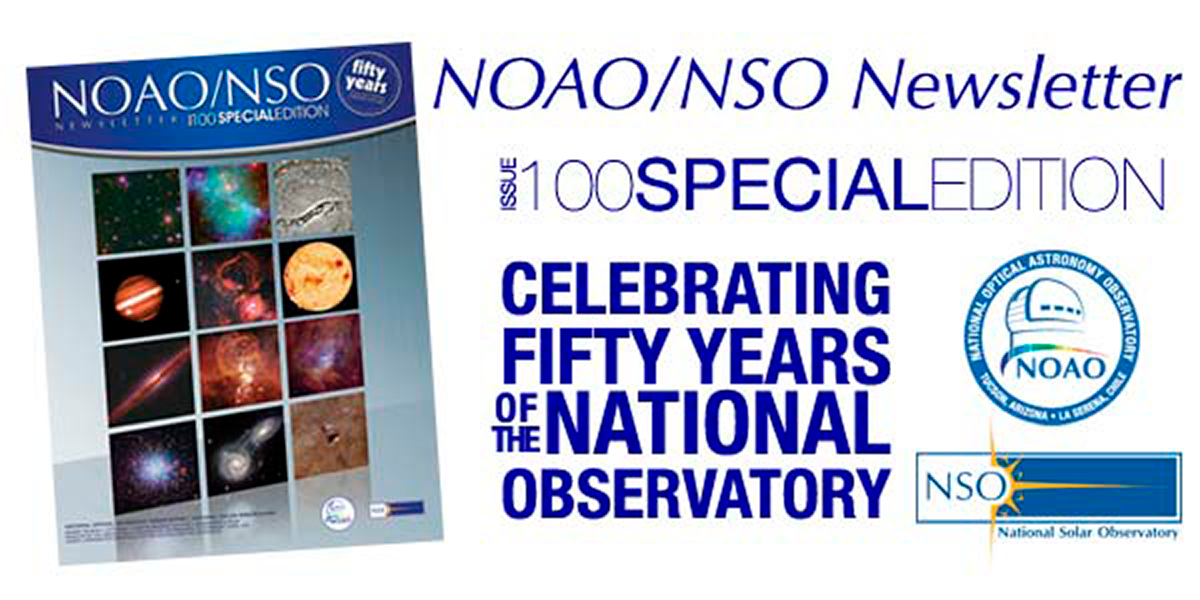

NOAO/NSO Newsletter December 2009

This special celebratory issue marks the establishment of the National Observatory 50 years ago with the dedication of Kitt Peak National Observatory, providing open access based on peer review to forefront scientific capabilities. It also marks the 100th issue of the NOAO/NSO Newsletter.

Credit: NOIRLab